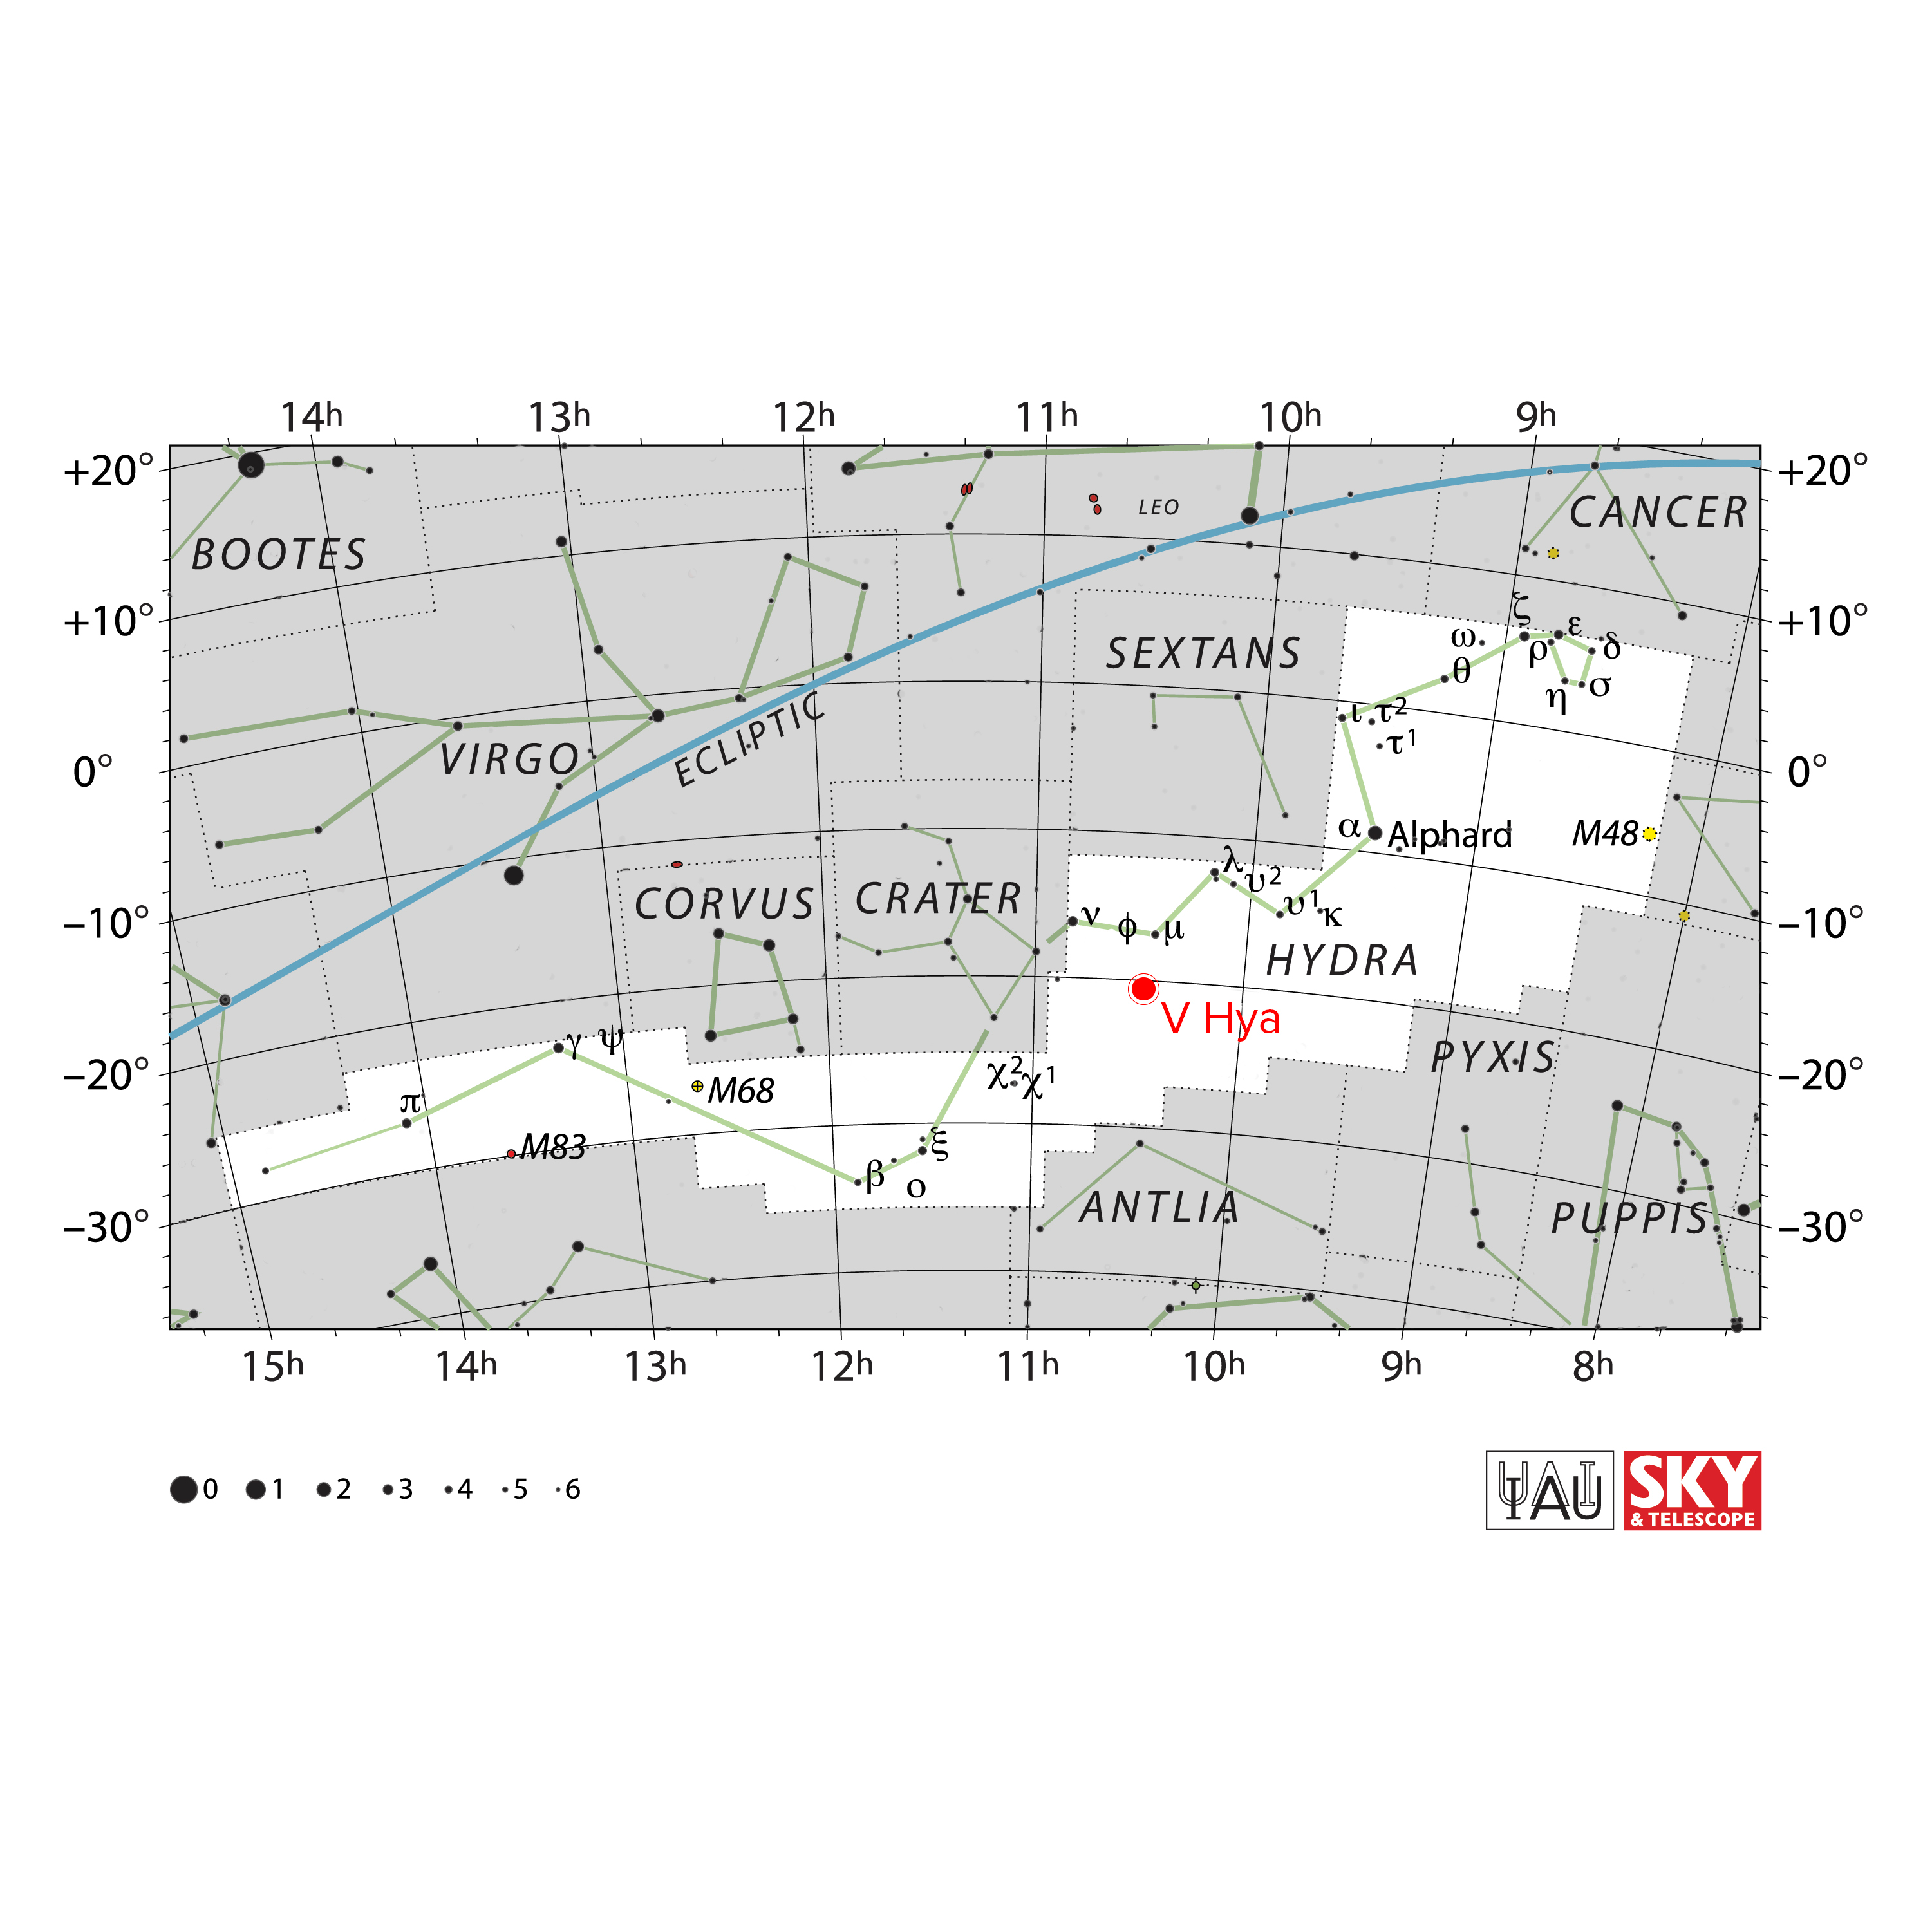

hya_starchart

V Hydrae is a carbon-rich star located 1,300 light-years away in the constellation Hydra. It is the subject of recent observations revealing the violent deaths of stars, which include, in the case of V Hya, explosive ejections of plasma into space that shape the structural environment around the star.

Credit: IAU and Sky & Telescope